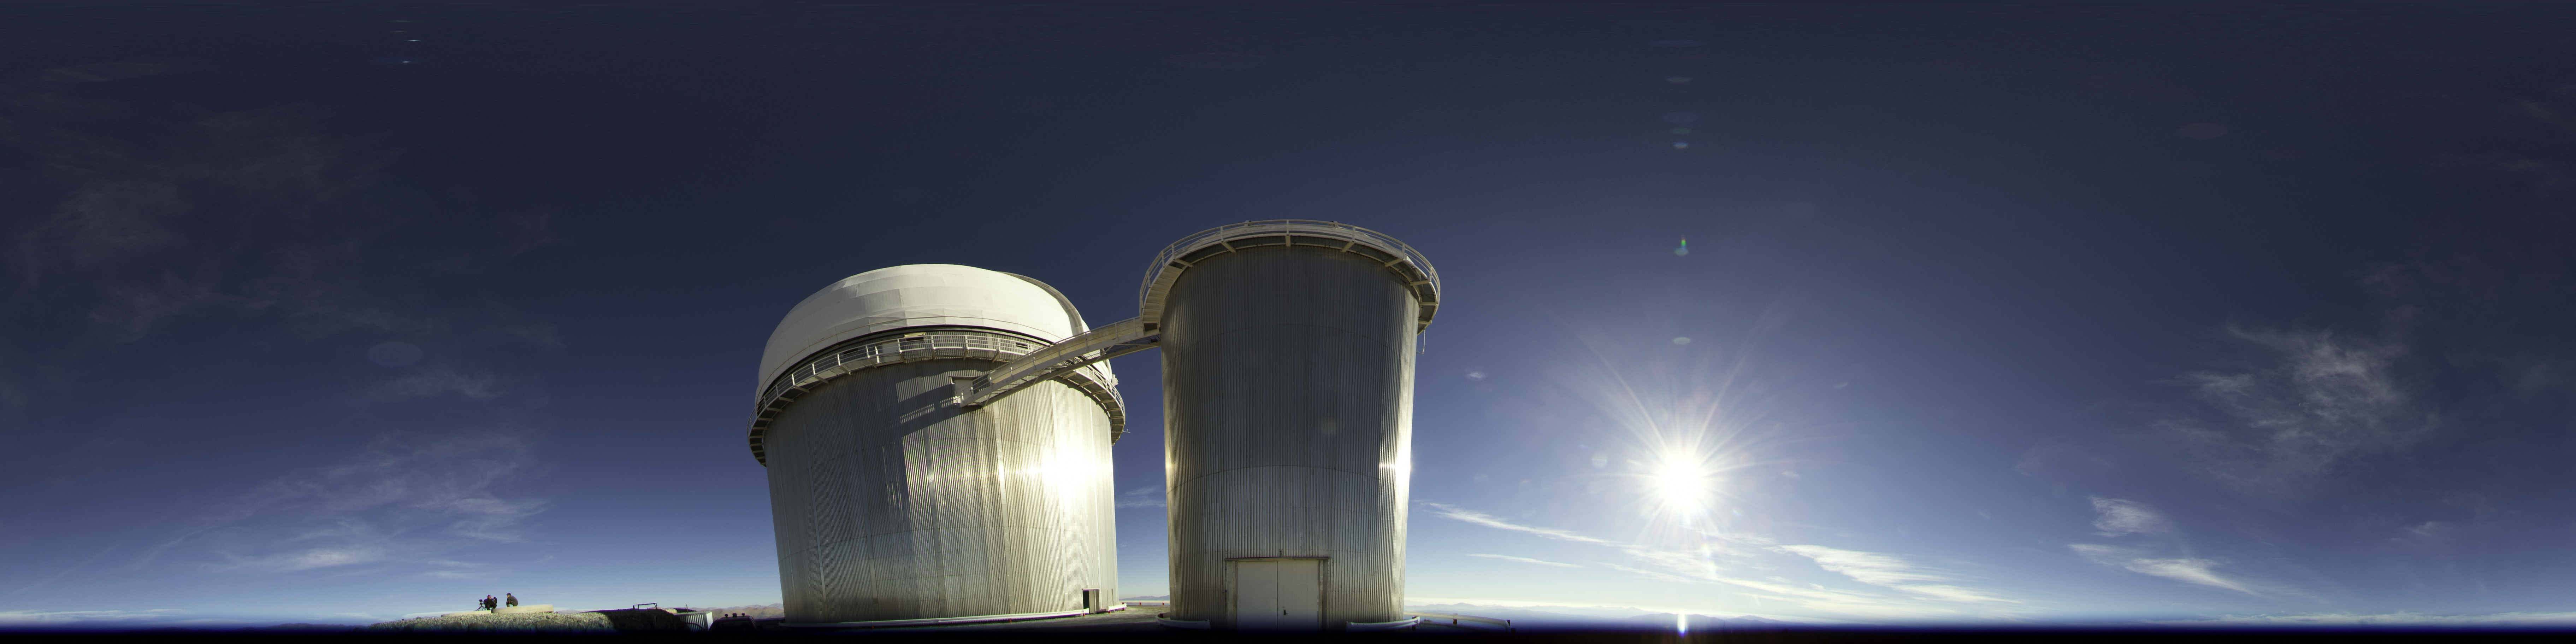

Daytime perspective of La Silla

An image taken during the ESO Ultra HD Expedition. A daytime view from La Silla, showing the ESO 3.6-metre telescope. The Sun can be seen to shine brightly to its right.

Credit: ESO/B. Tafreshi (twanight.org)